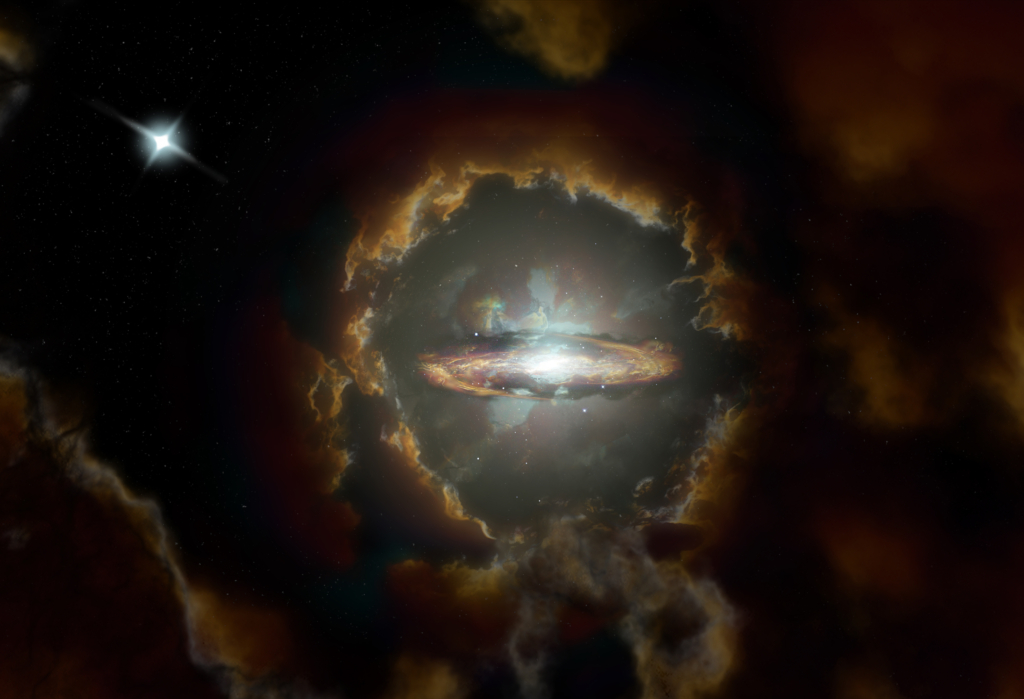

Wolfe Disk Press Release Video

In our 13.8 billion-year-old universe, most galaxies like our Milky Way form gradually, reaching their large mass relatively late. But a new discovery made with the Atacama Large Millimeter/submillimeter Array (ALMA) of a massive rotating disk galaxy, seen when the universe was only ten percent of its current age, challenges the traditional models of galaxy formation. This research appears on 20 May 2020 in the journal Nature.

Credit: NRAO/AUI/NSF